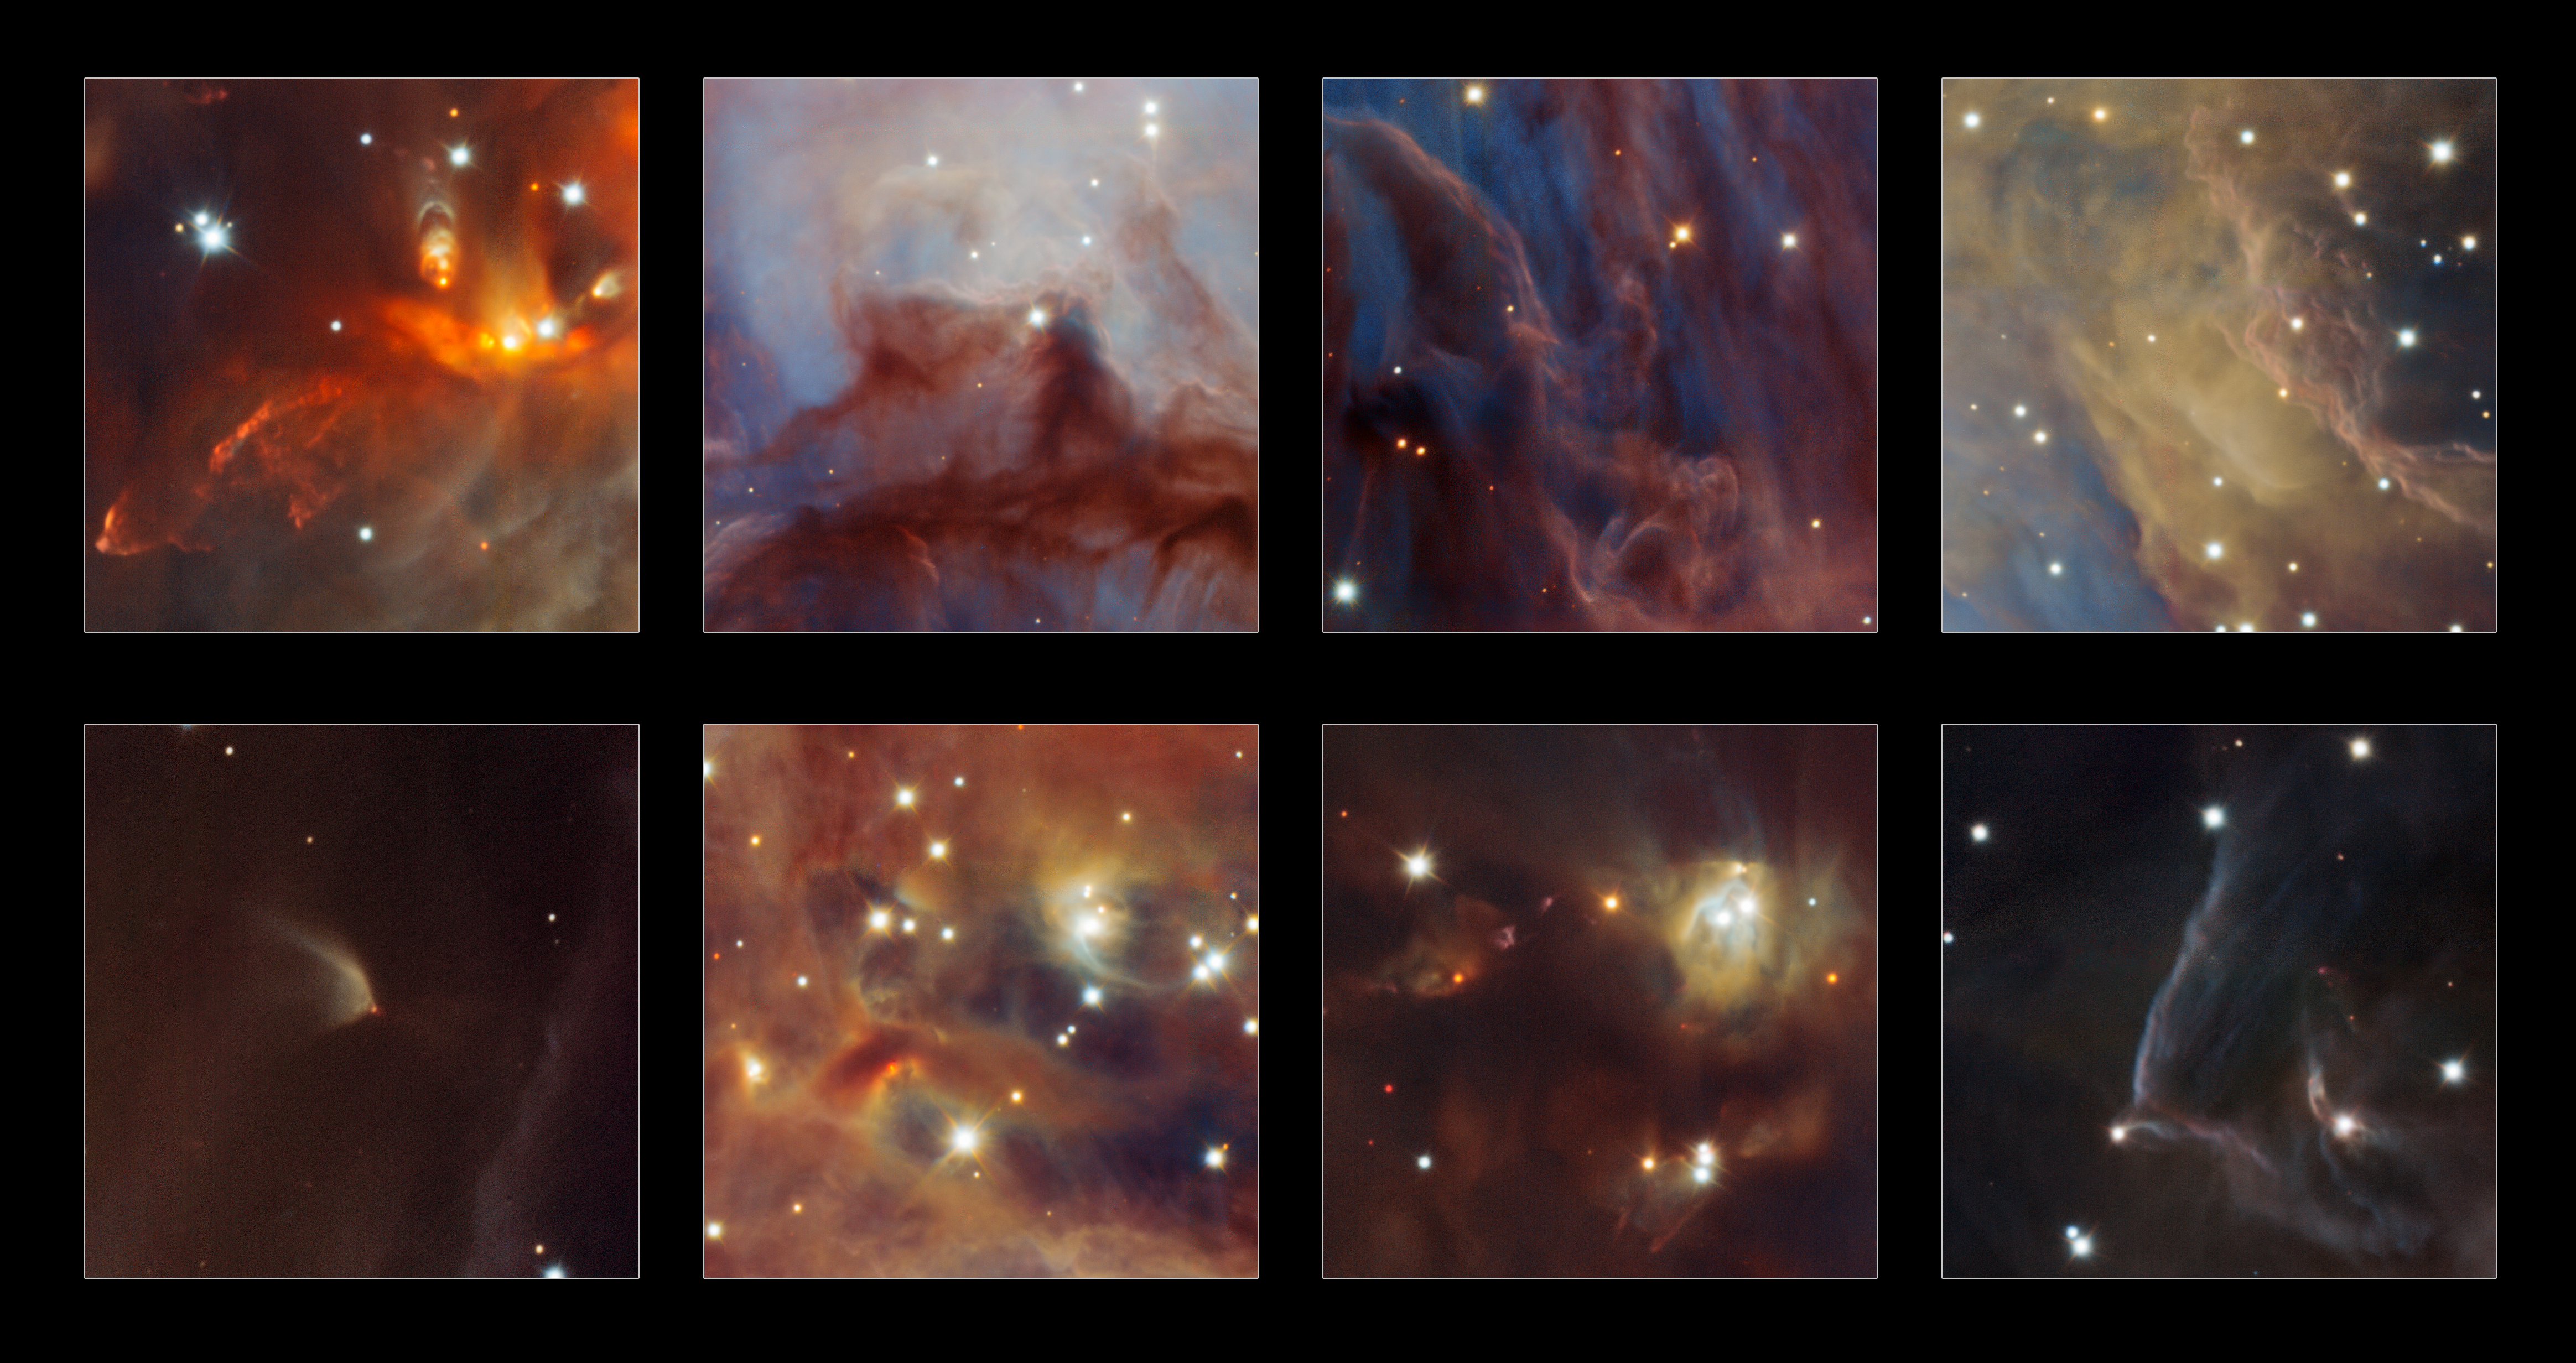

Highlights from a new infrared image of the Orion Nebula

This image shows some highlights from a spectacular new image of the Orion Nebula star-formation region obtained from multiple exposures using the HAWK-I infrared camera on ESO’s Very Large Telescope in Chile. This is the deepest view ever of this region and reveals more very faint planetary-mass objects than expected.

Credit: ESO/H. Drass et al.